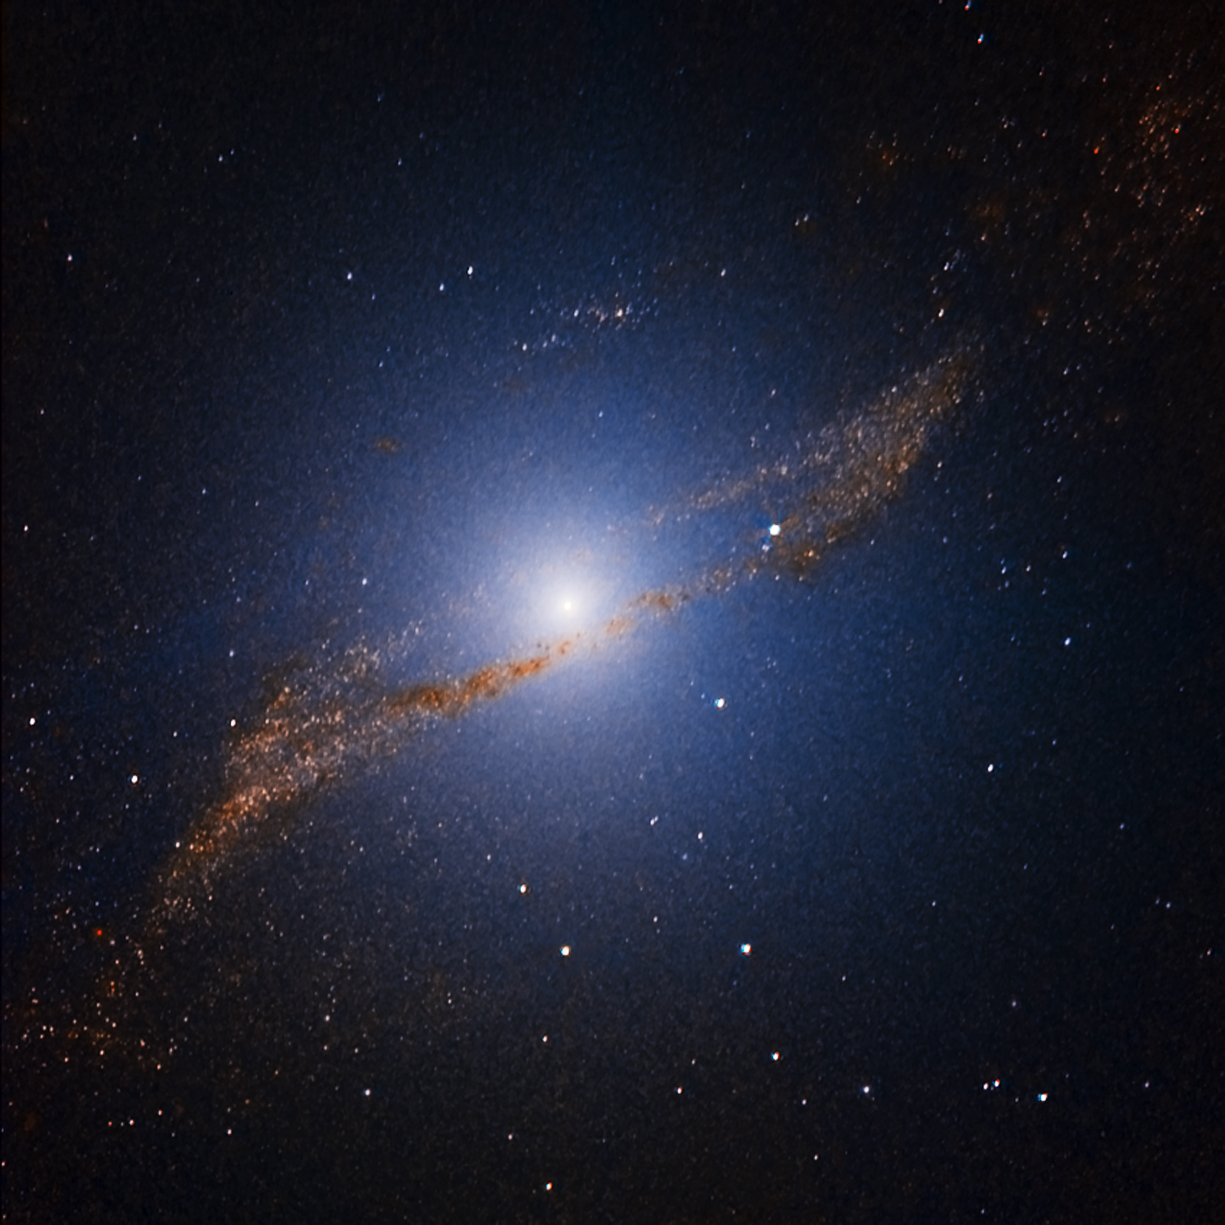

Centaurus A

This is part of the image comparison The radio galaxy Centaurus A, as seen by ALMA.

Credit: ESO